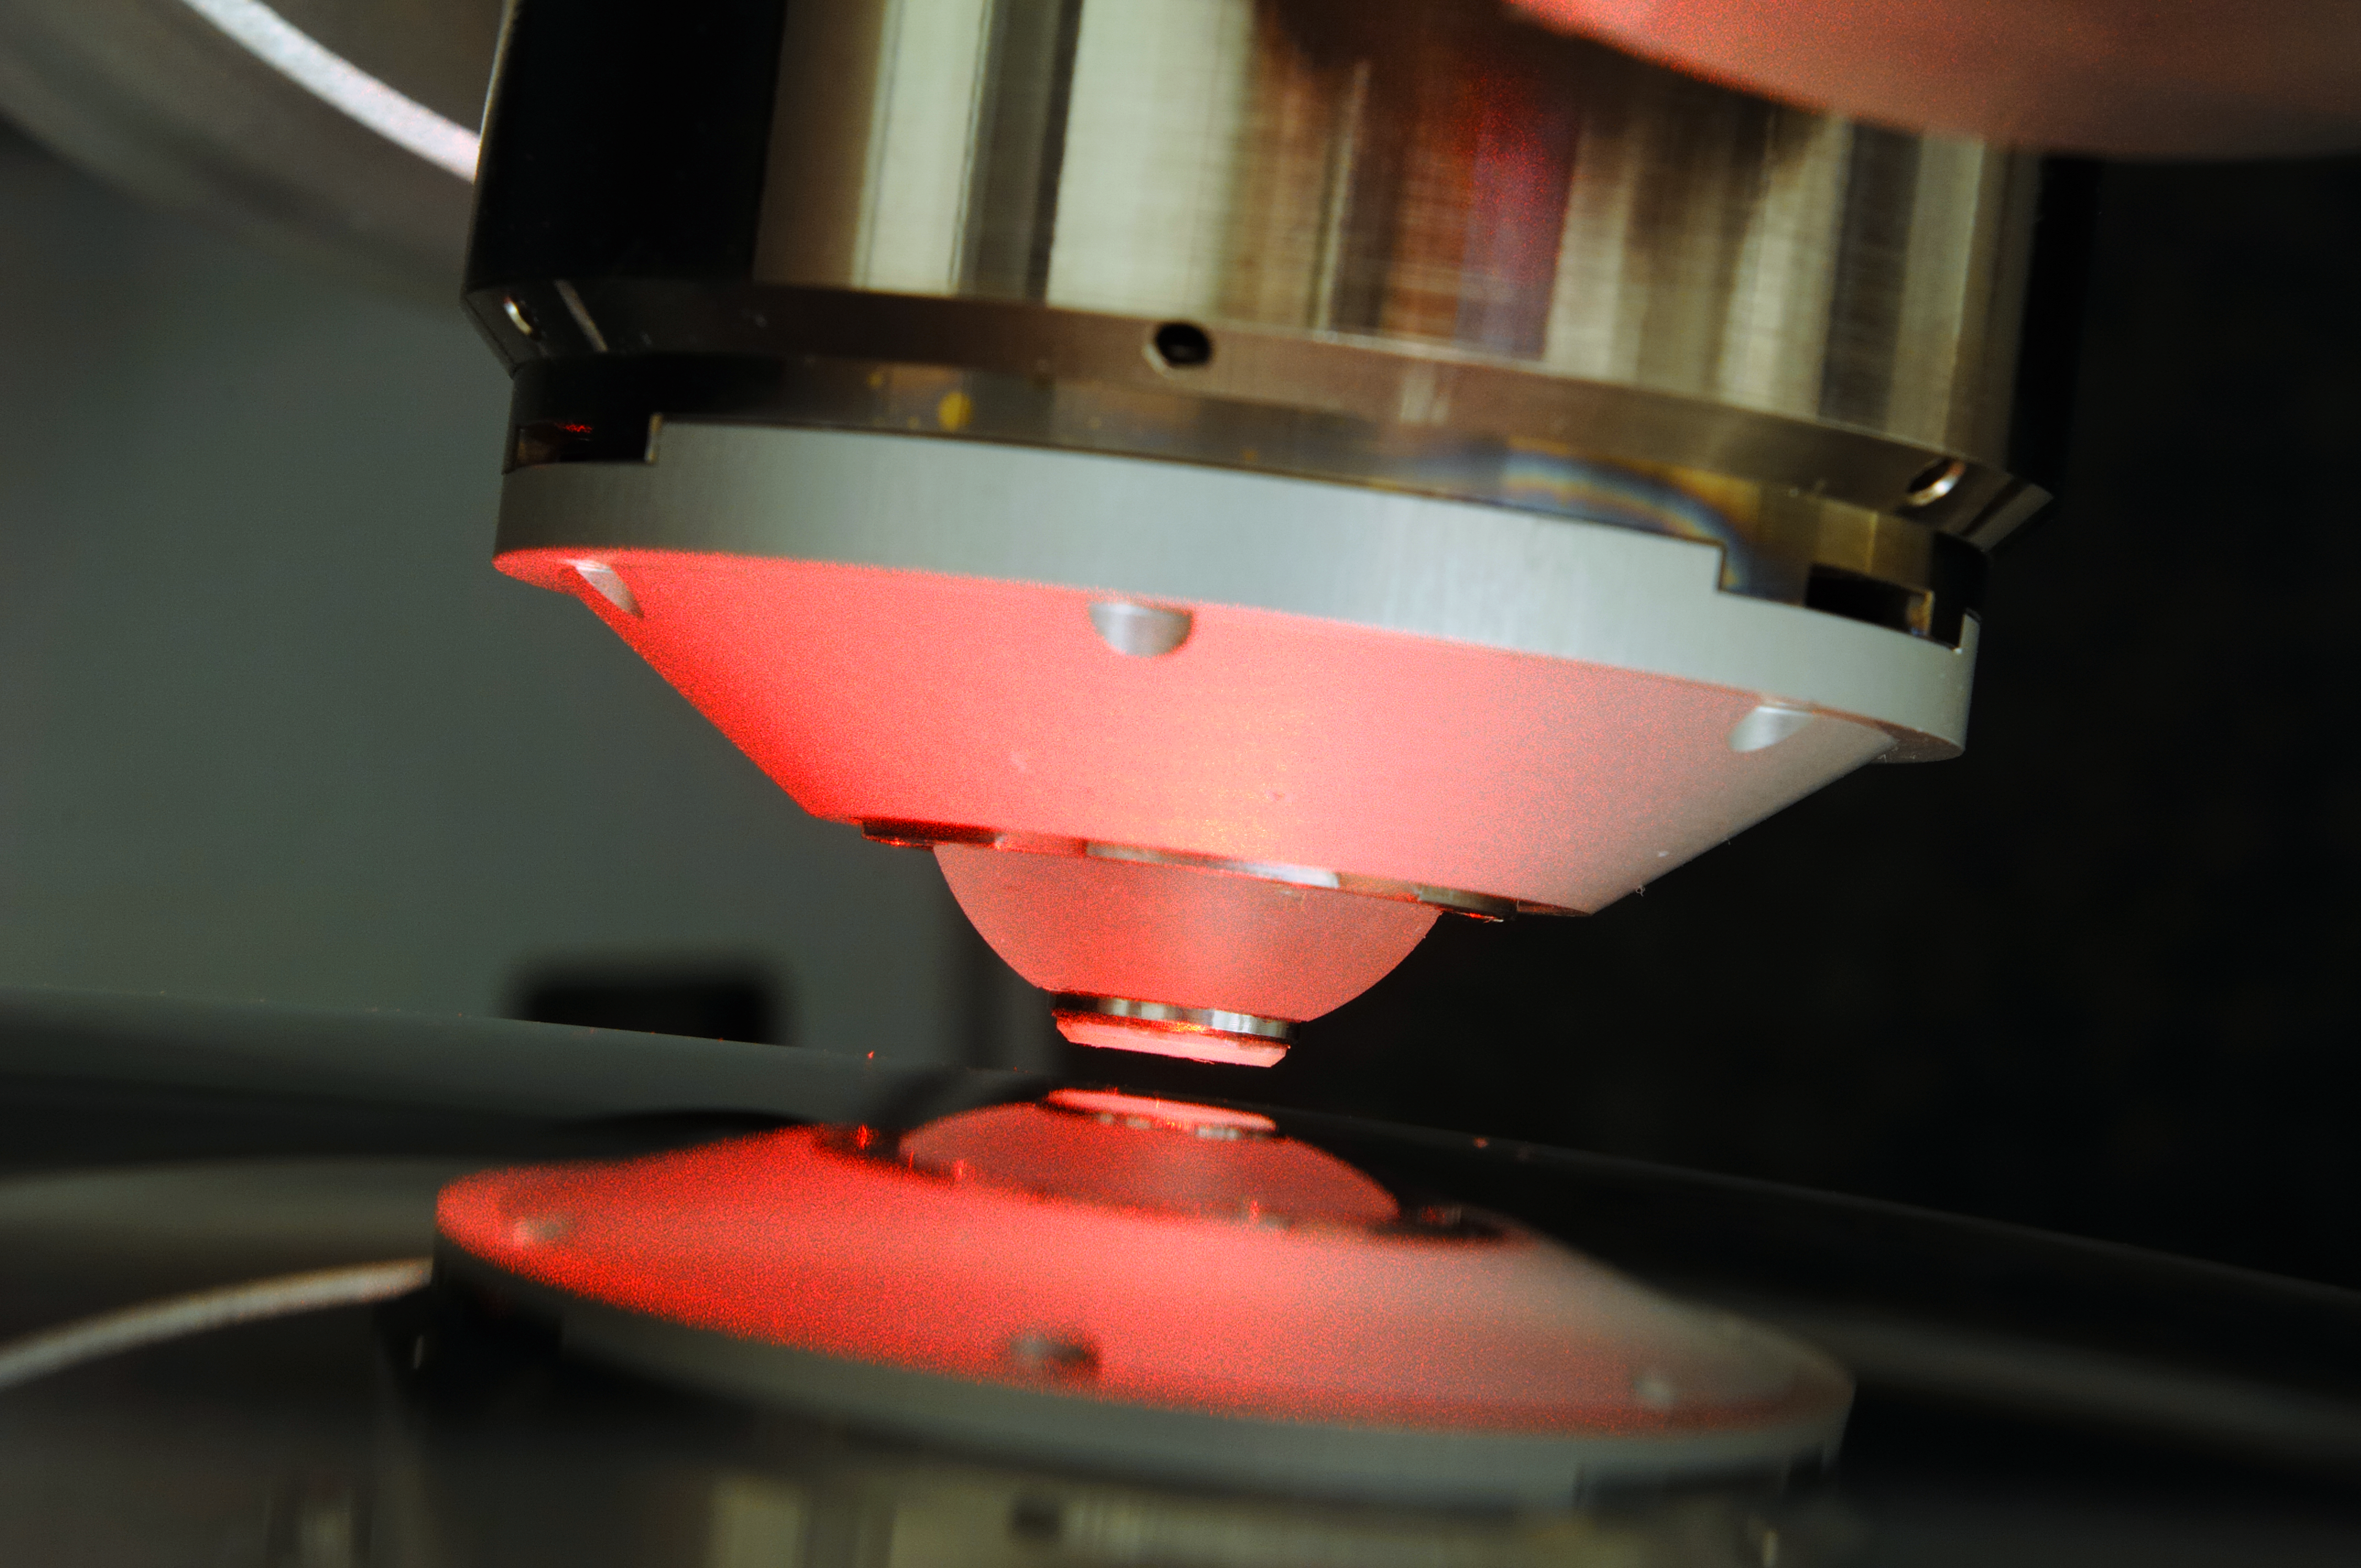

VLT 4LGSF OTA L2 lens measurement on NANOMEFOS

VLT 4LGSF OTA L2 lens measurement on NANOMEFOS Aspherical and freeform optics enable significant improvements in the performance of optical instruments for the semiconductor industry, medical applications, space, astronomy and other scientific research fields. Freeform optics results in fewer optical aberrations, and considerably reduces the number of components needed, which leads to better optical transmission, smaller dimensions and a lower instrument mass. Innovative designs are also made possible. Classical methods of measuring are not suitable for measuring these complex, asymmetric and strongly curved surfaces. To solve this problem TNO developed NANOMEFOS (Nanometer Accuracy Non-contact Measurement of Freeform Optical Surfaces), a device that can measure large freeform optics quickly and without contact at a measurement uncertainty of just a few nanometres. NANOMEFOS signifies a revolution for the manufacture of freeform optics. The object to be measured (which may also have non-rotational symmetry or an interrupted surface) is placed on a continually rotating, air-bearing spindle over which an optical probe moves enabling very high scanning speeds (up to 1.5 m/s). The position of the probe and the spindle are measured by an interferometry system and capacitive sensors relative to a silicon carbide metrology frame, thereby compensating the measurements for drift as well as static and dynamic position errors. Read more on: www.tno.nl/vlt4lgsf www.tno.nl/nanomefos

Credit: F. Kamphues/TNO/ESO